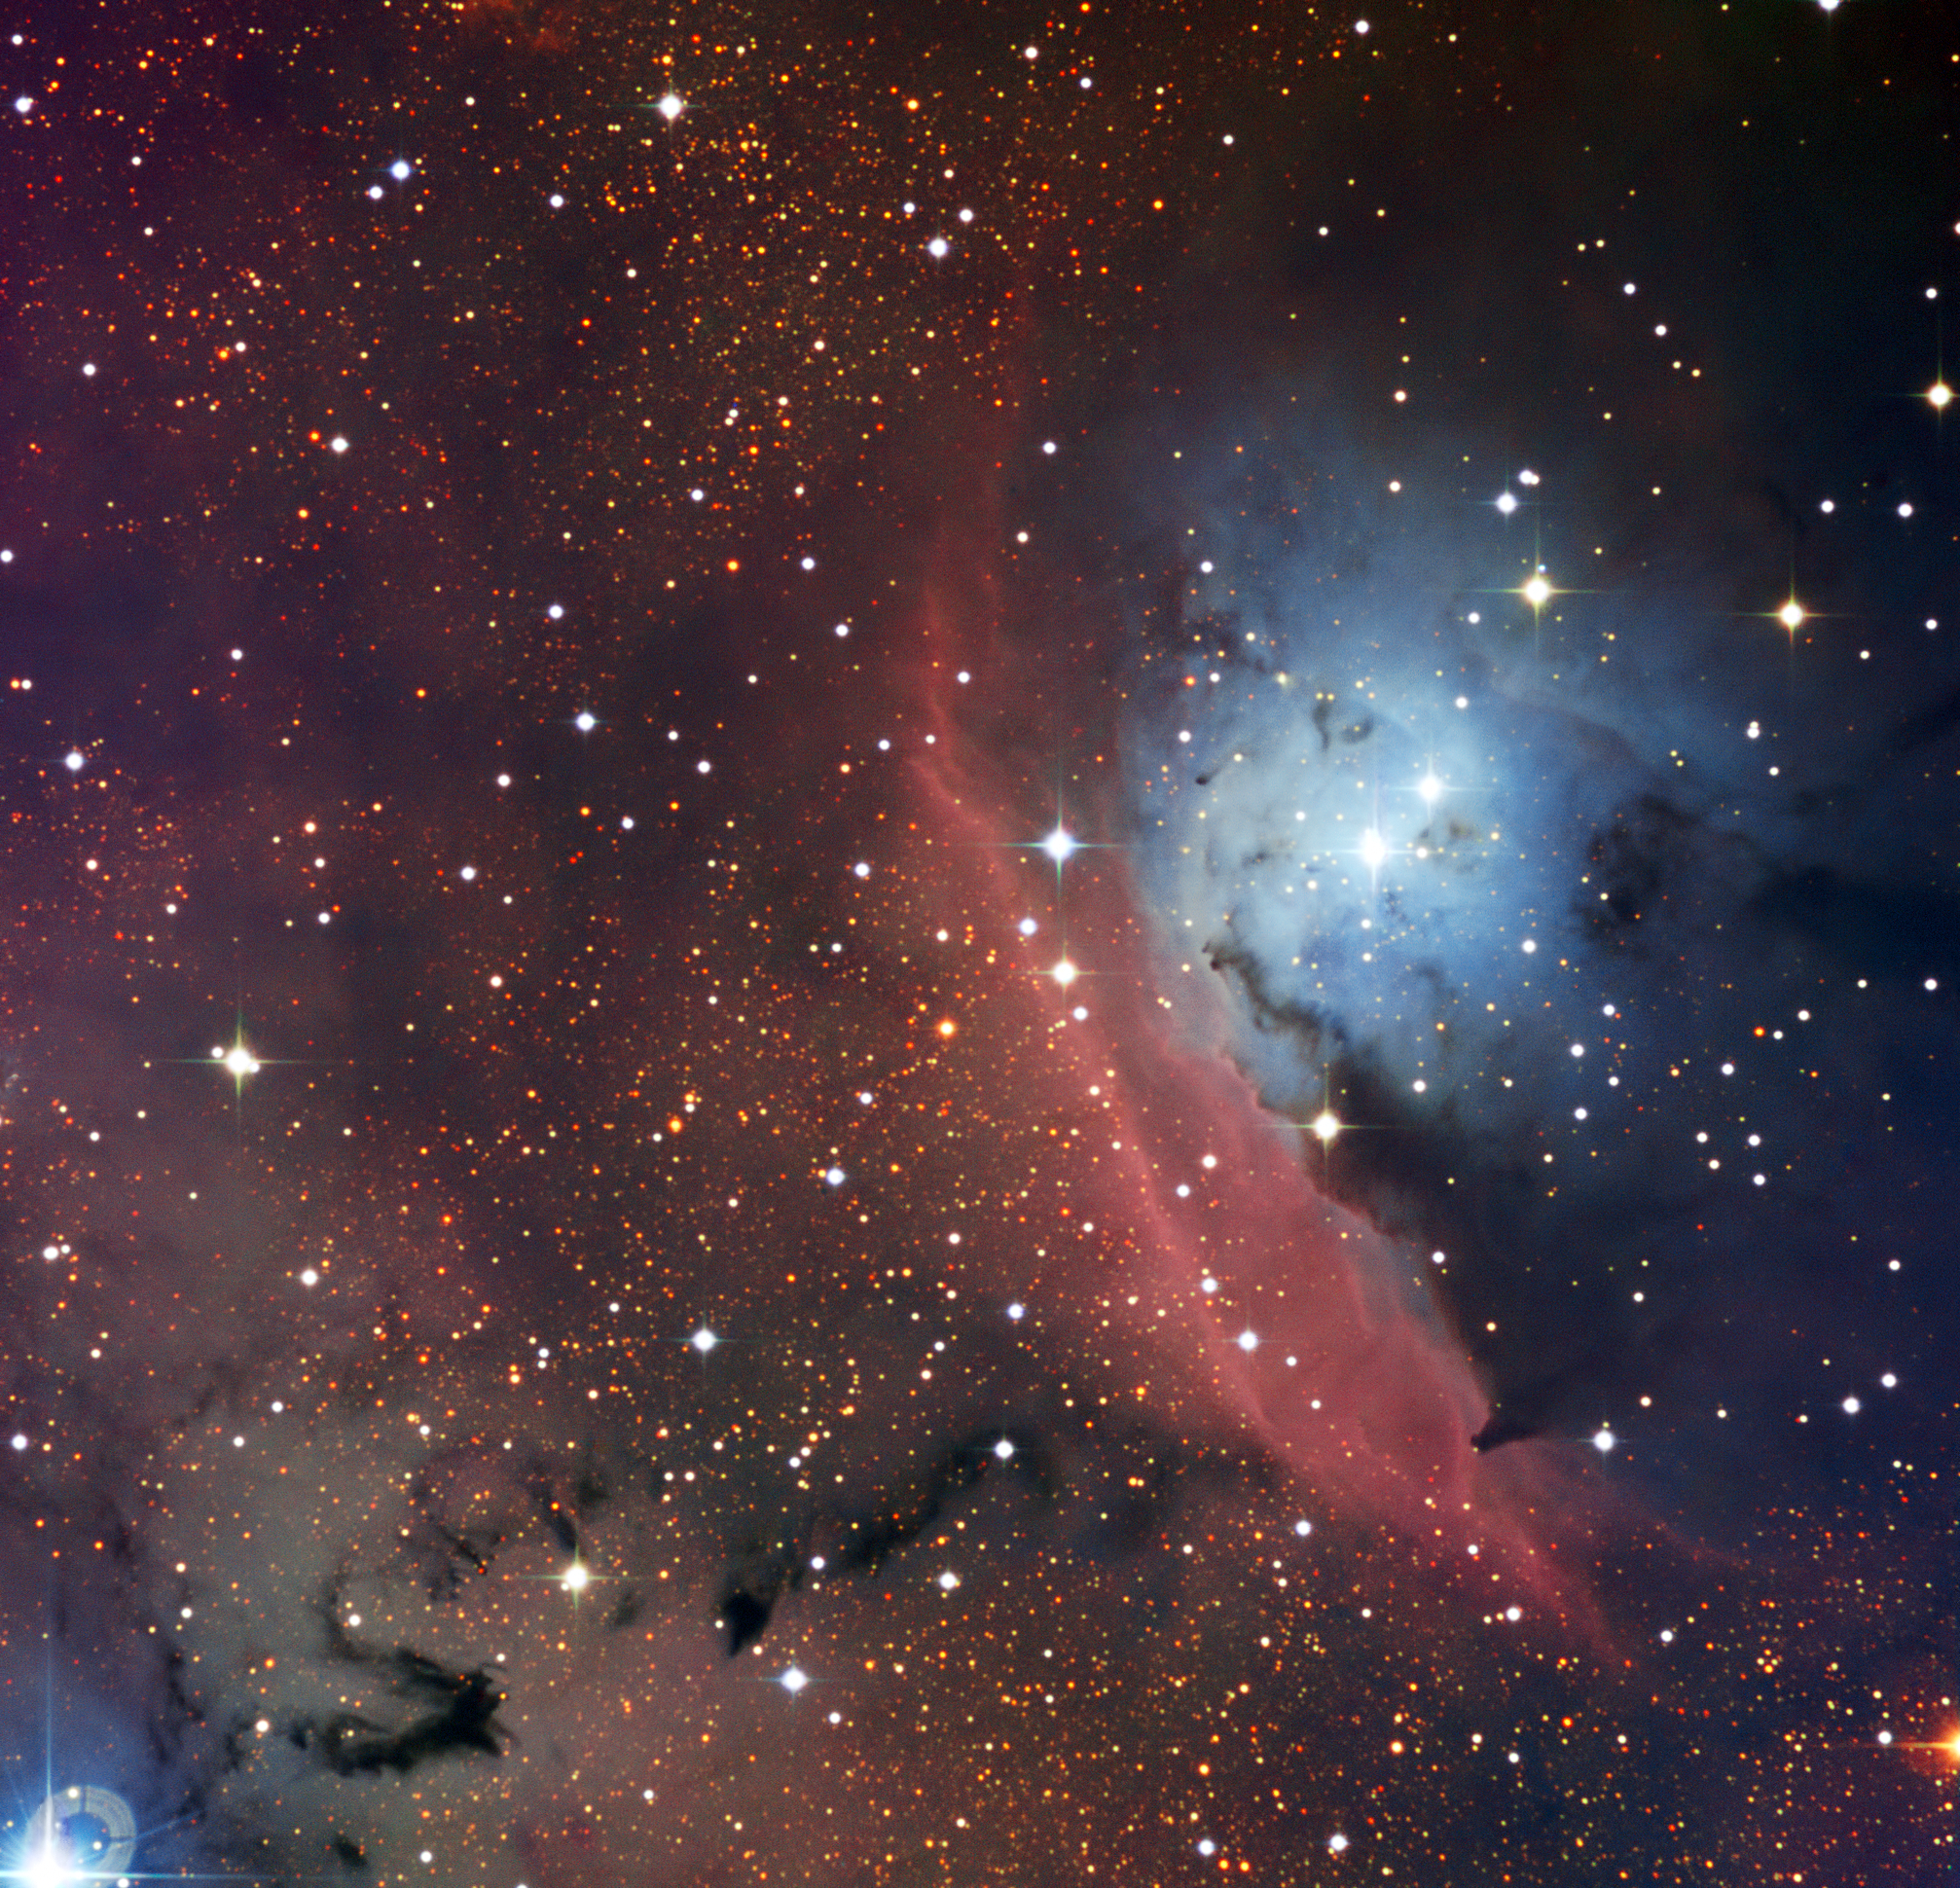

The star formation region NGC 6559

The Danish 1.54-metre telescope located at ESO’s La Silla Observatory in Chile has captured a striking image of NGC 6559, an object that showcases the anarchy that reigns when stars form inside an interstellar cloud. This region of sky includes glowing red clouds of mostly hydrogen gas, blue regions where starlight is being reflected from tiny particles of dust and also dark regions where the dust is thick and opaque.

Credit: ESO/U.G. Jørgensen